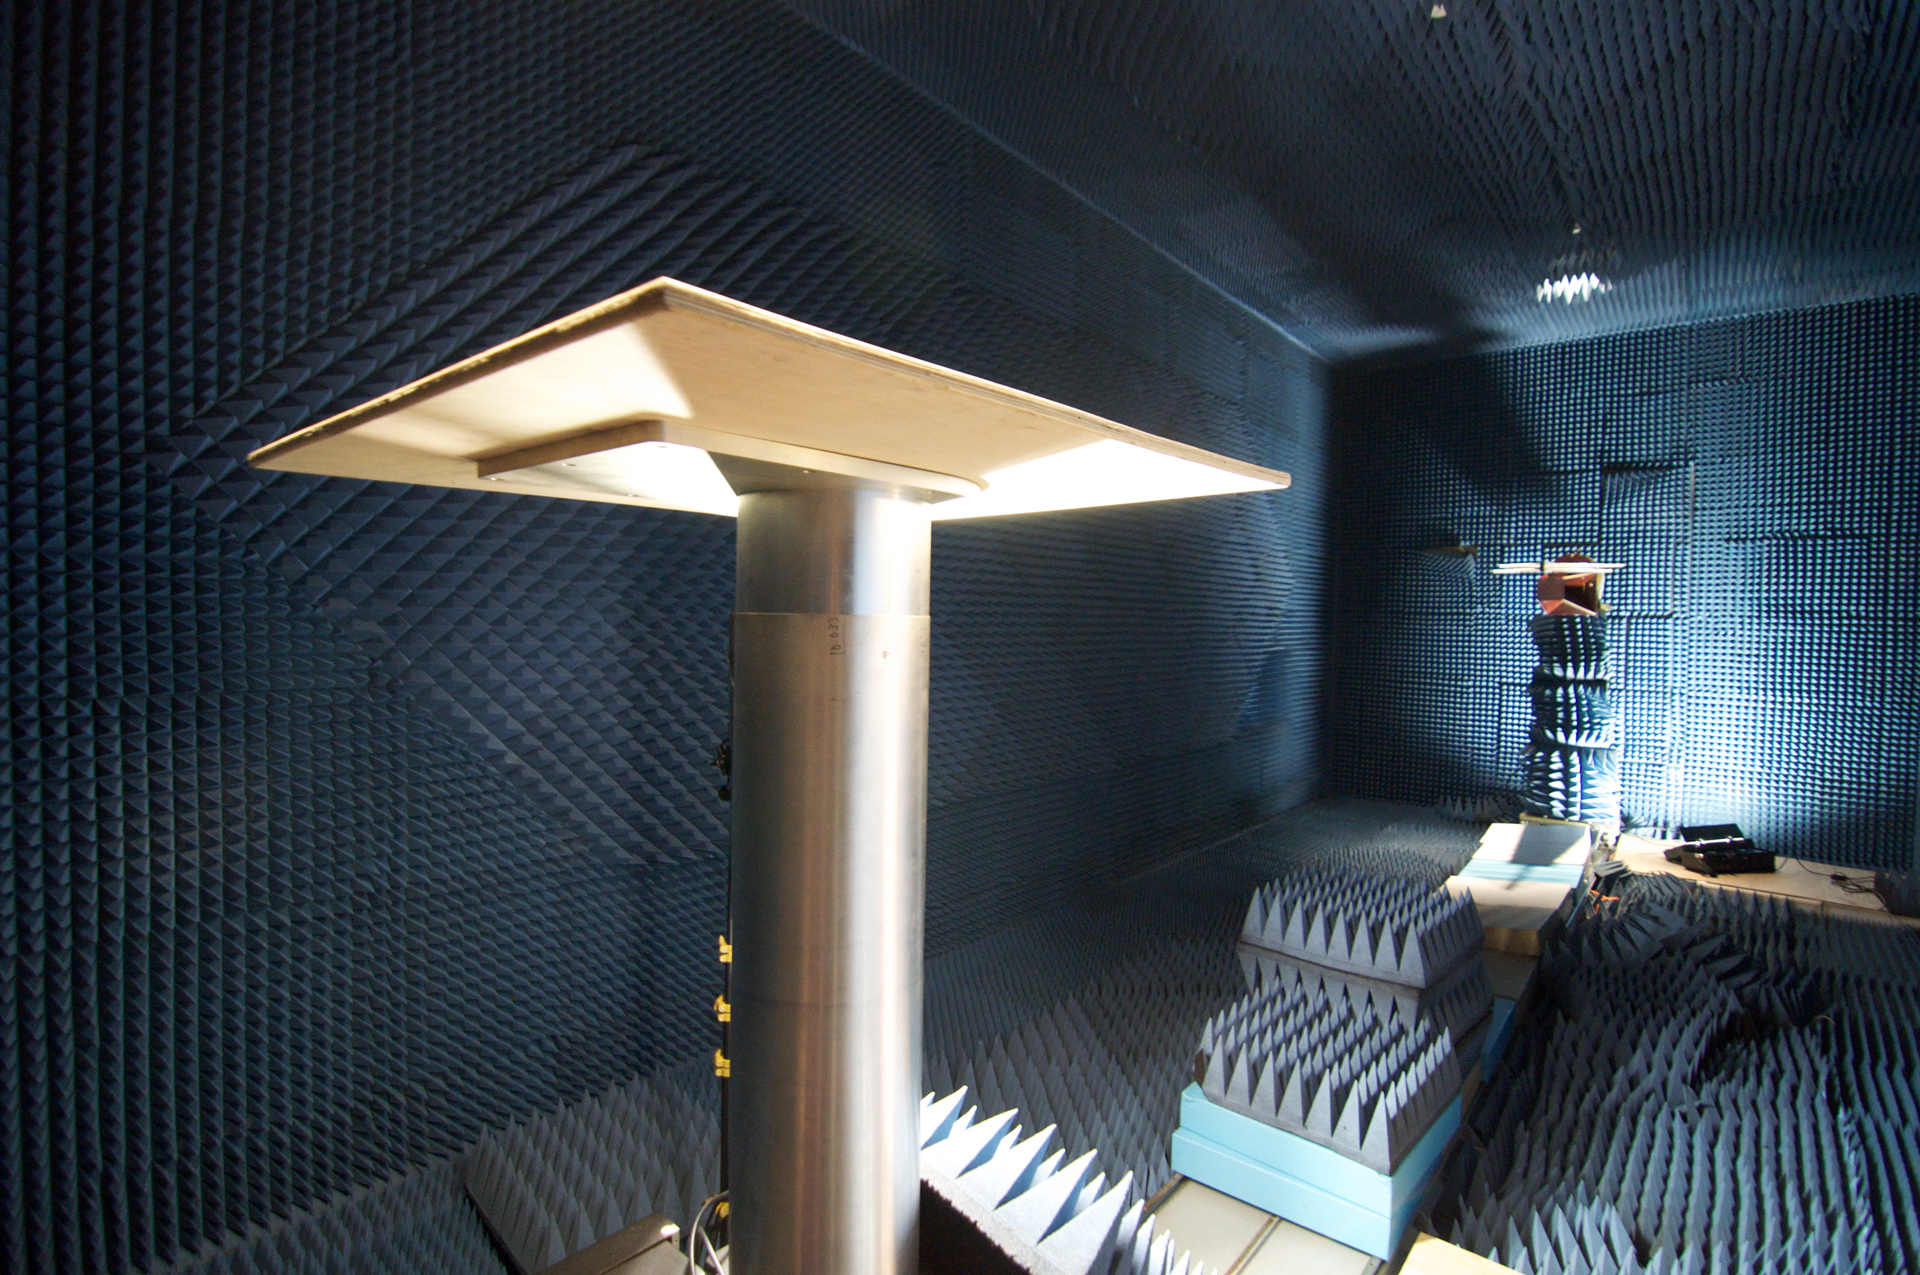

Anechoic Chamber

Manmade radio signals (from wireless devices, orbiting satellites, spark plugs, microwave ovens, etc.) swamp the weak waves we detect from objects out in space. Before we install any piece of equipment in Green Bank, we test it in this special room called an anechoic chamber. The pedestal in the foreground holds the device to be tested, and an antenna at the back of the room picks up its radio waves, if any. The foam cones covering walls, floors, and ceilings break up radio waves that are not in direct line with the antenna. Any radio-leaking electronics are encased before they are brought close to the telescopes.

Credit: B. Saxton, NRAO/AUI/NSF